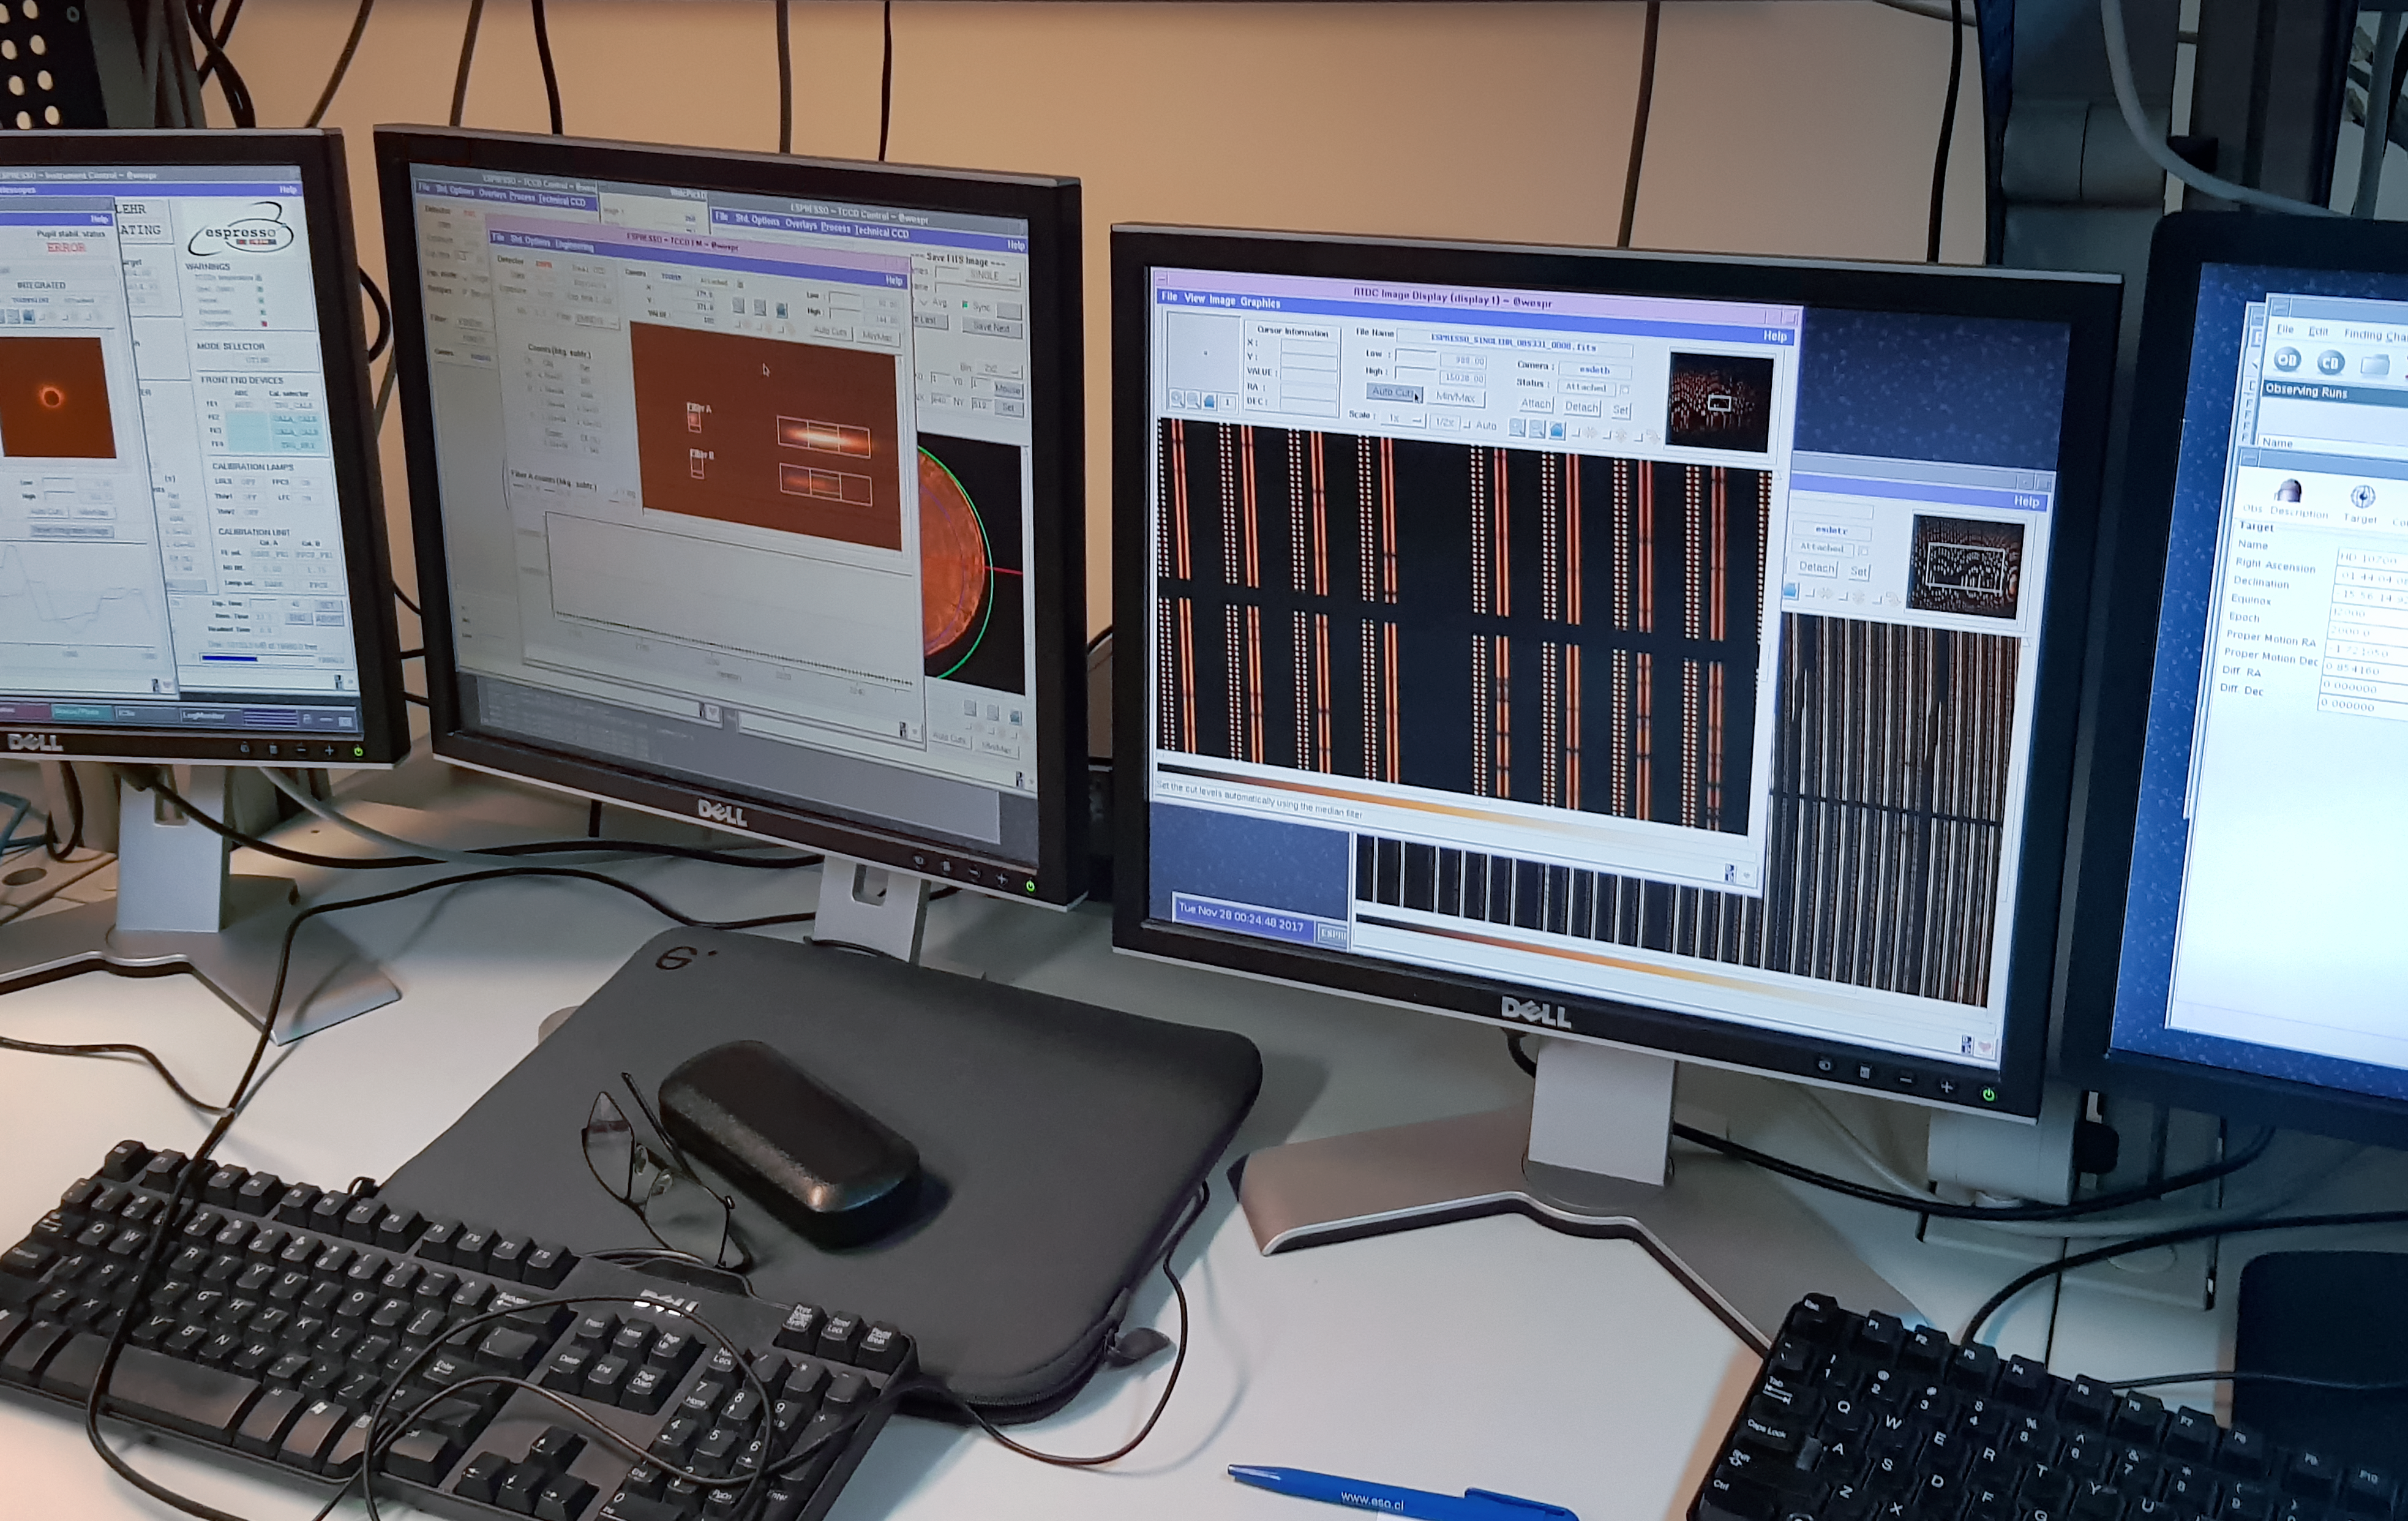

ESPRESSO achieves First Light: the first data

The Echelle SPectrograph for Rocky Exoplanet and Stable Spectroscopic Observations (ESPRESSO) successfully made its first observations in November 2017. Installed on ESO’s Very Large Telescope (VLT) in Chile, ESPRESSO will search for exoplanets with unprecedented precision by looking at the minuscule changes in the properties of light coming from their host stars. For the first time ever, an instrument will be able to sum up the light from all four VLT telescopes and achieve the light collecting power of a 16-metre telescope.

This picture shows the first raw spectrum obtained by ESPRESSO: the star Tau Ceti.

Credit: ESO